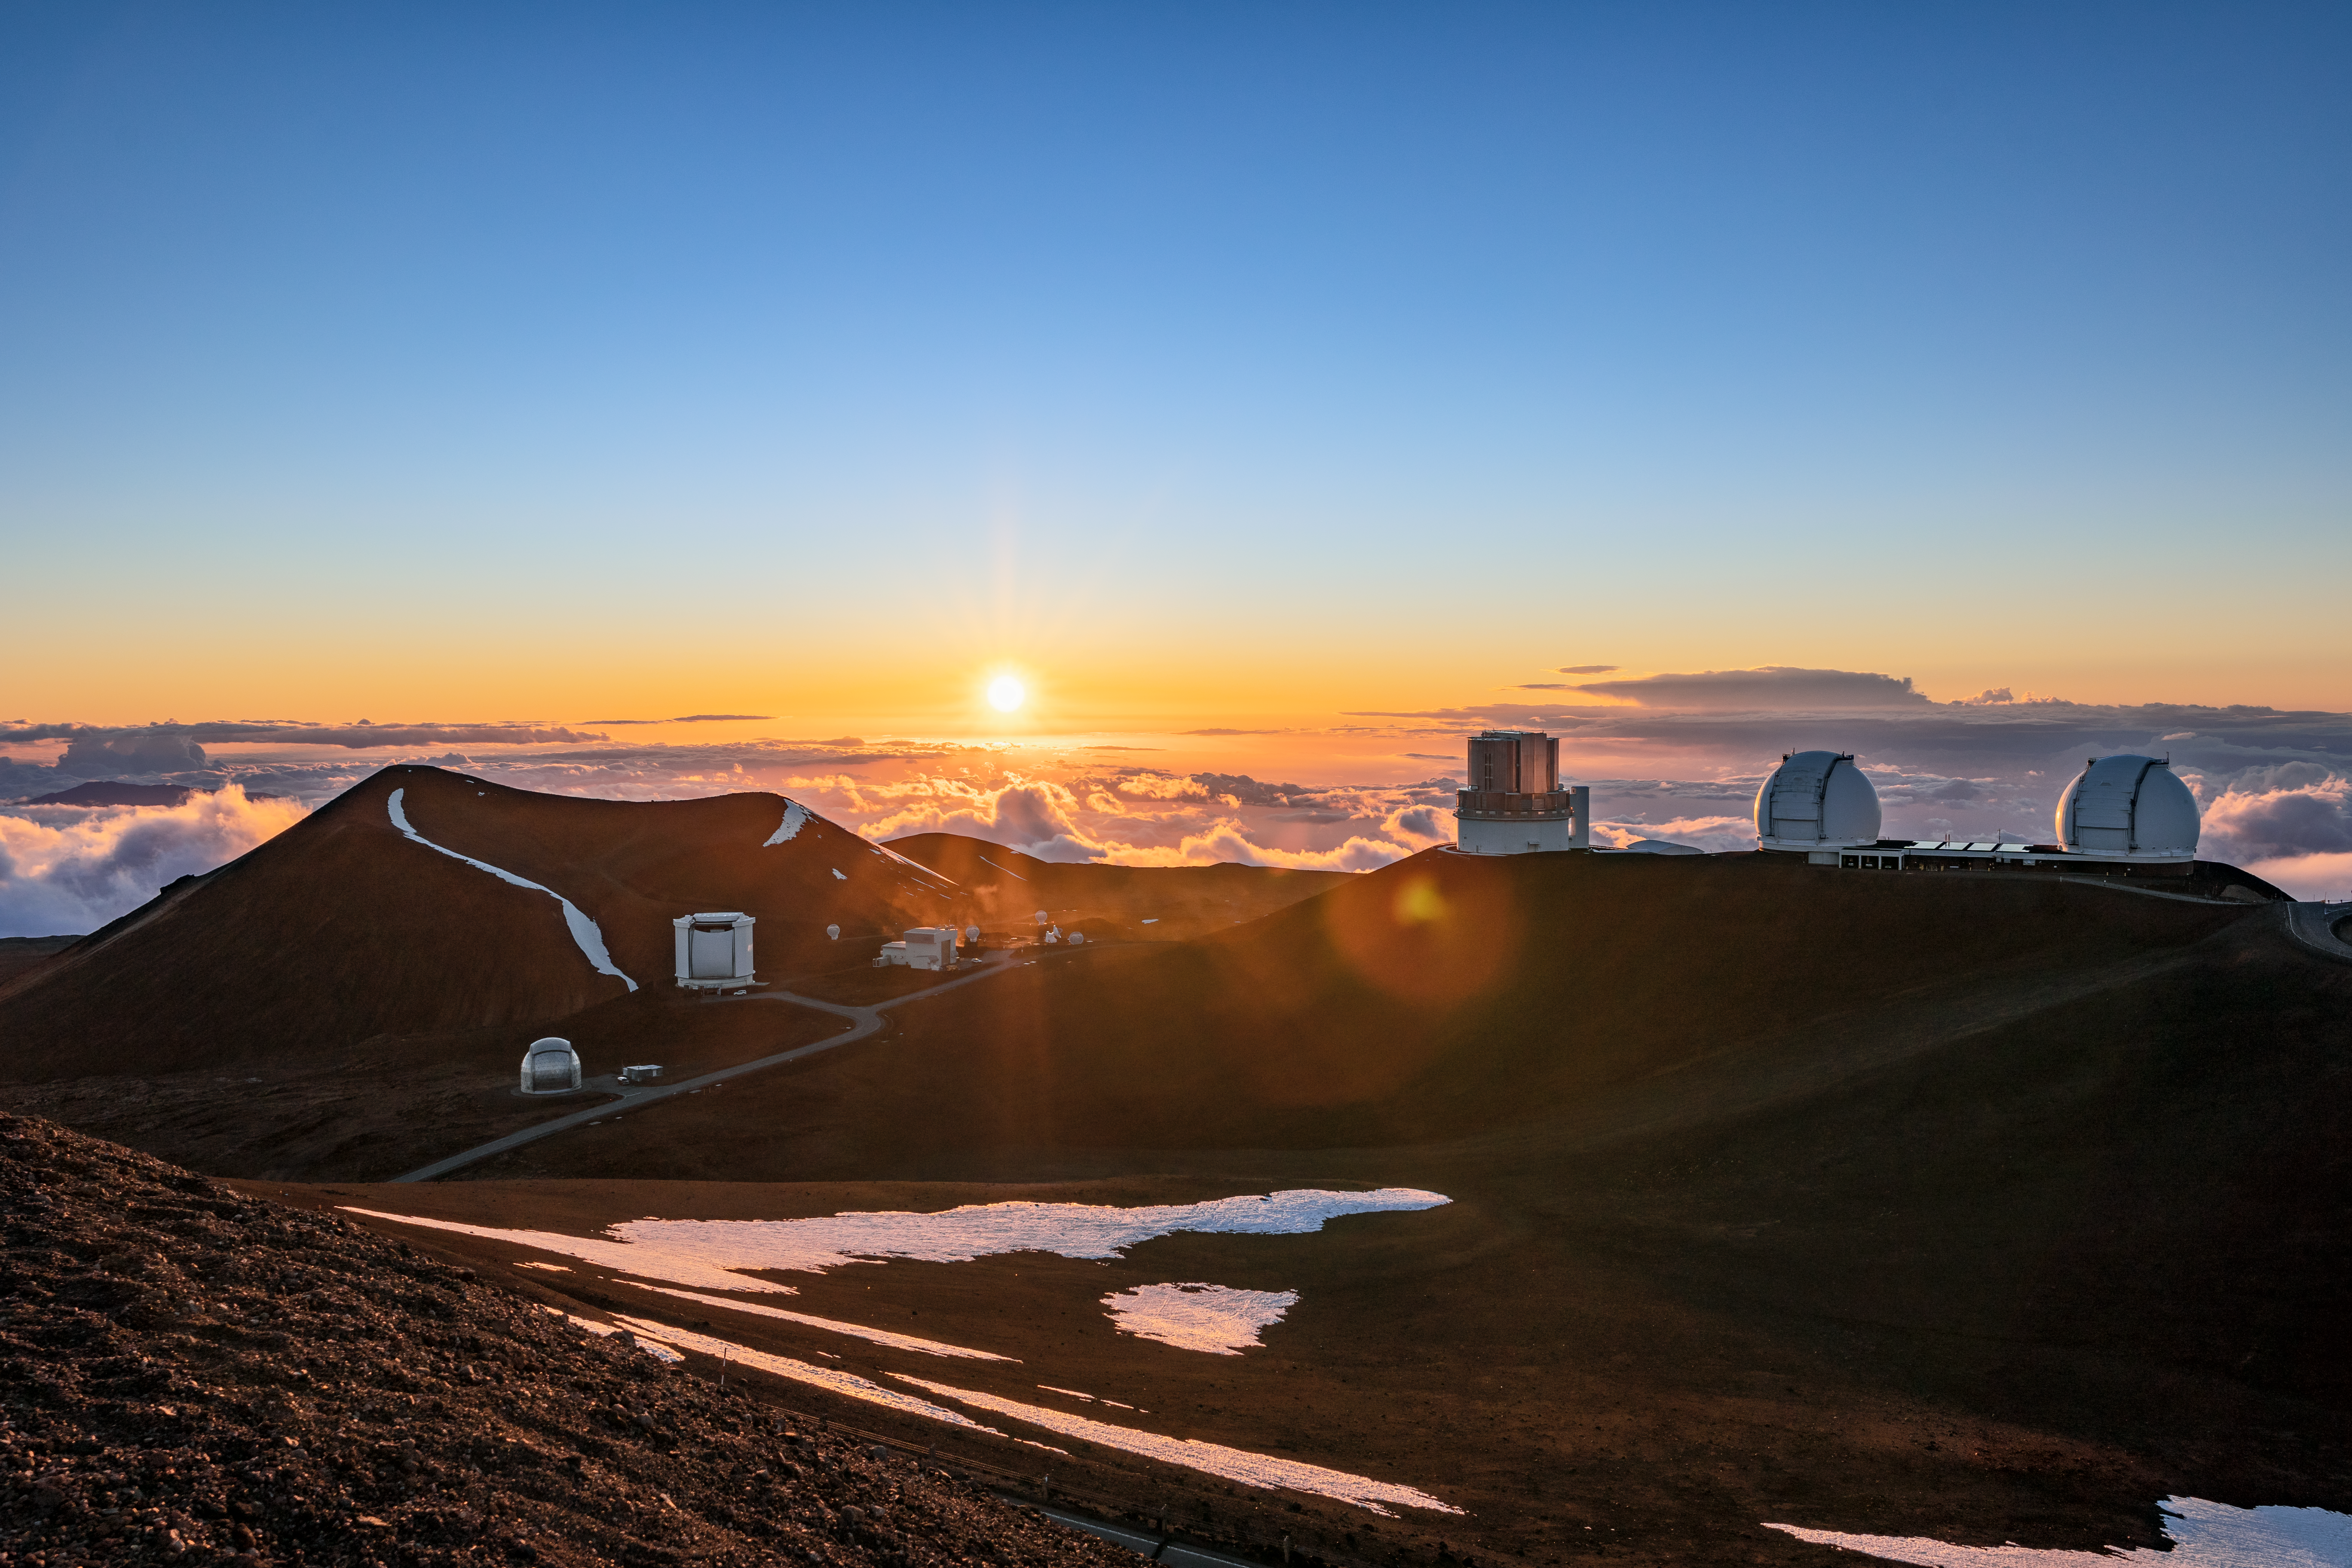

Sunset at Gemini North

A beautiful sunset at Gemini North near the summit of Maunakea in Hawai‘i.

Credit: International Gemini Observatory/NOIRLab/NSF/AURA/ T. Slovinský